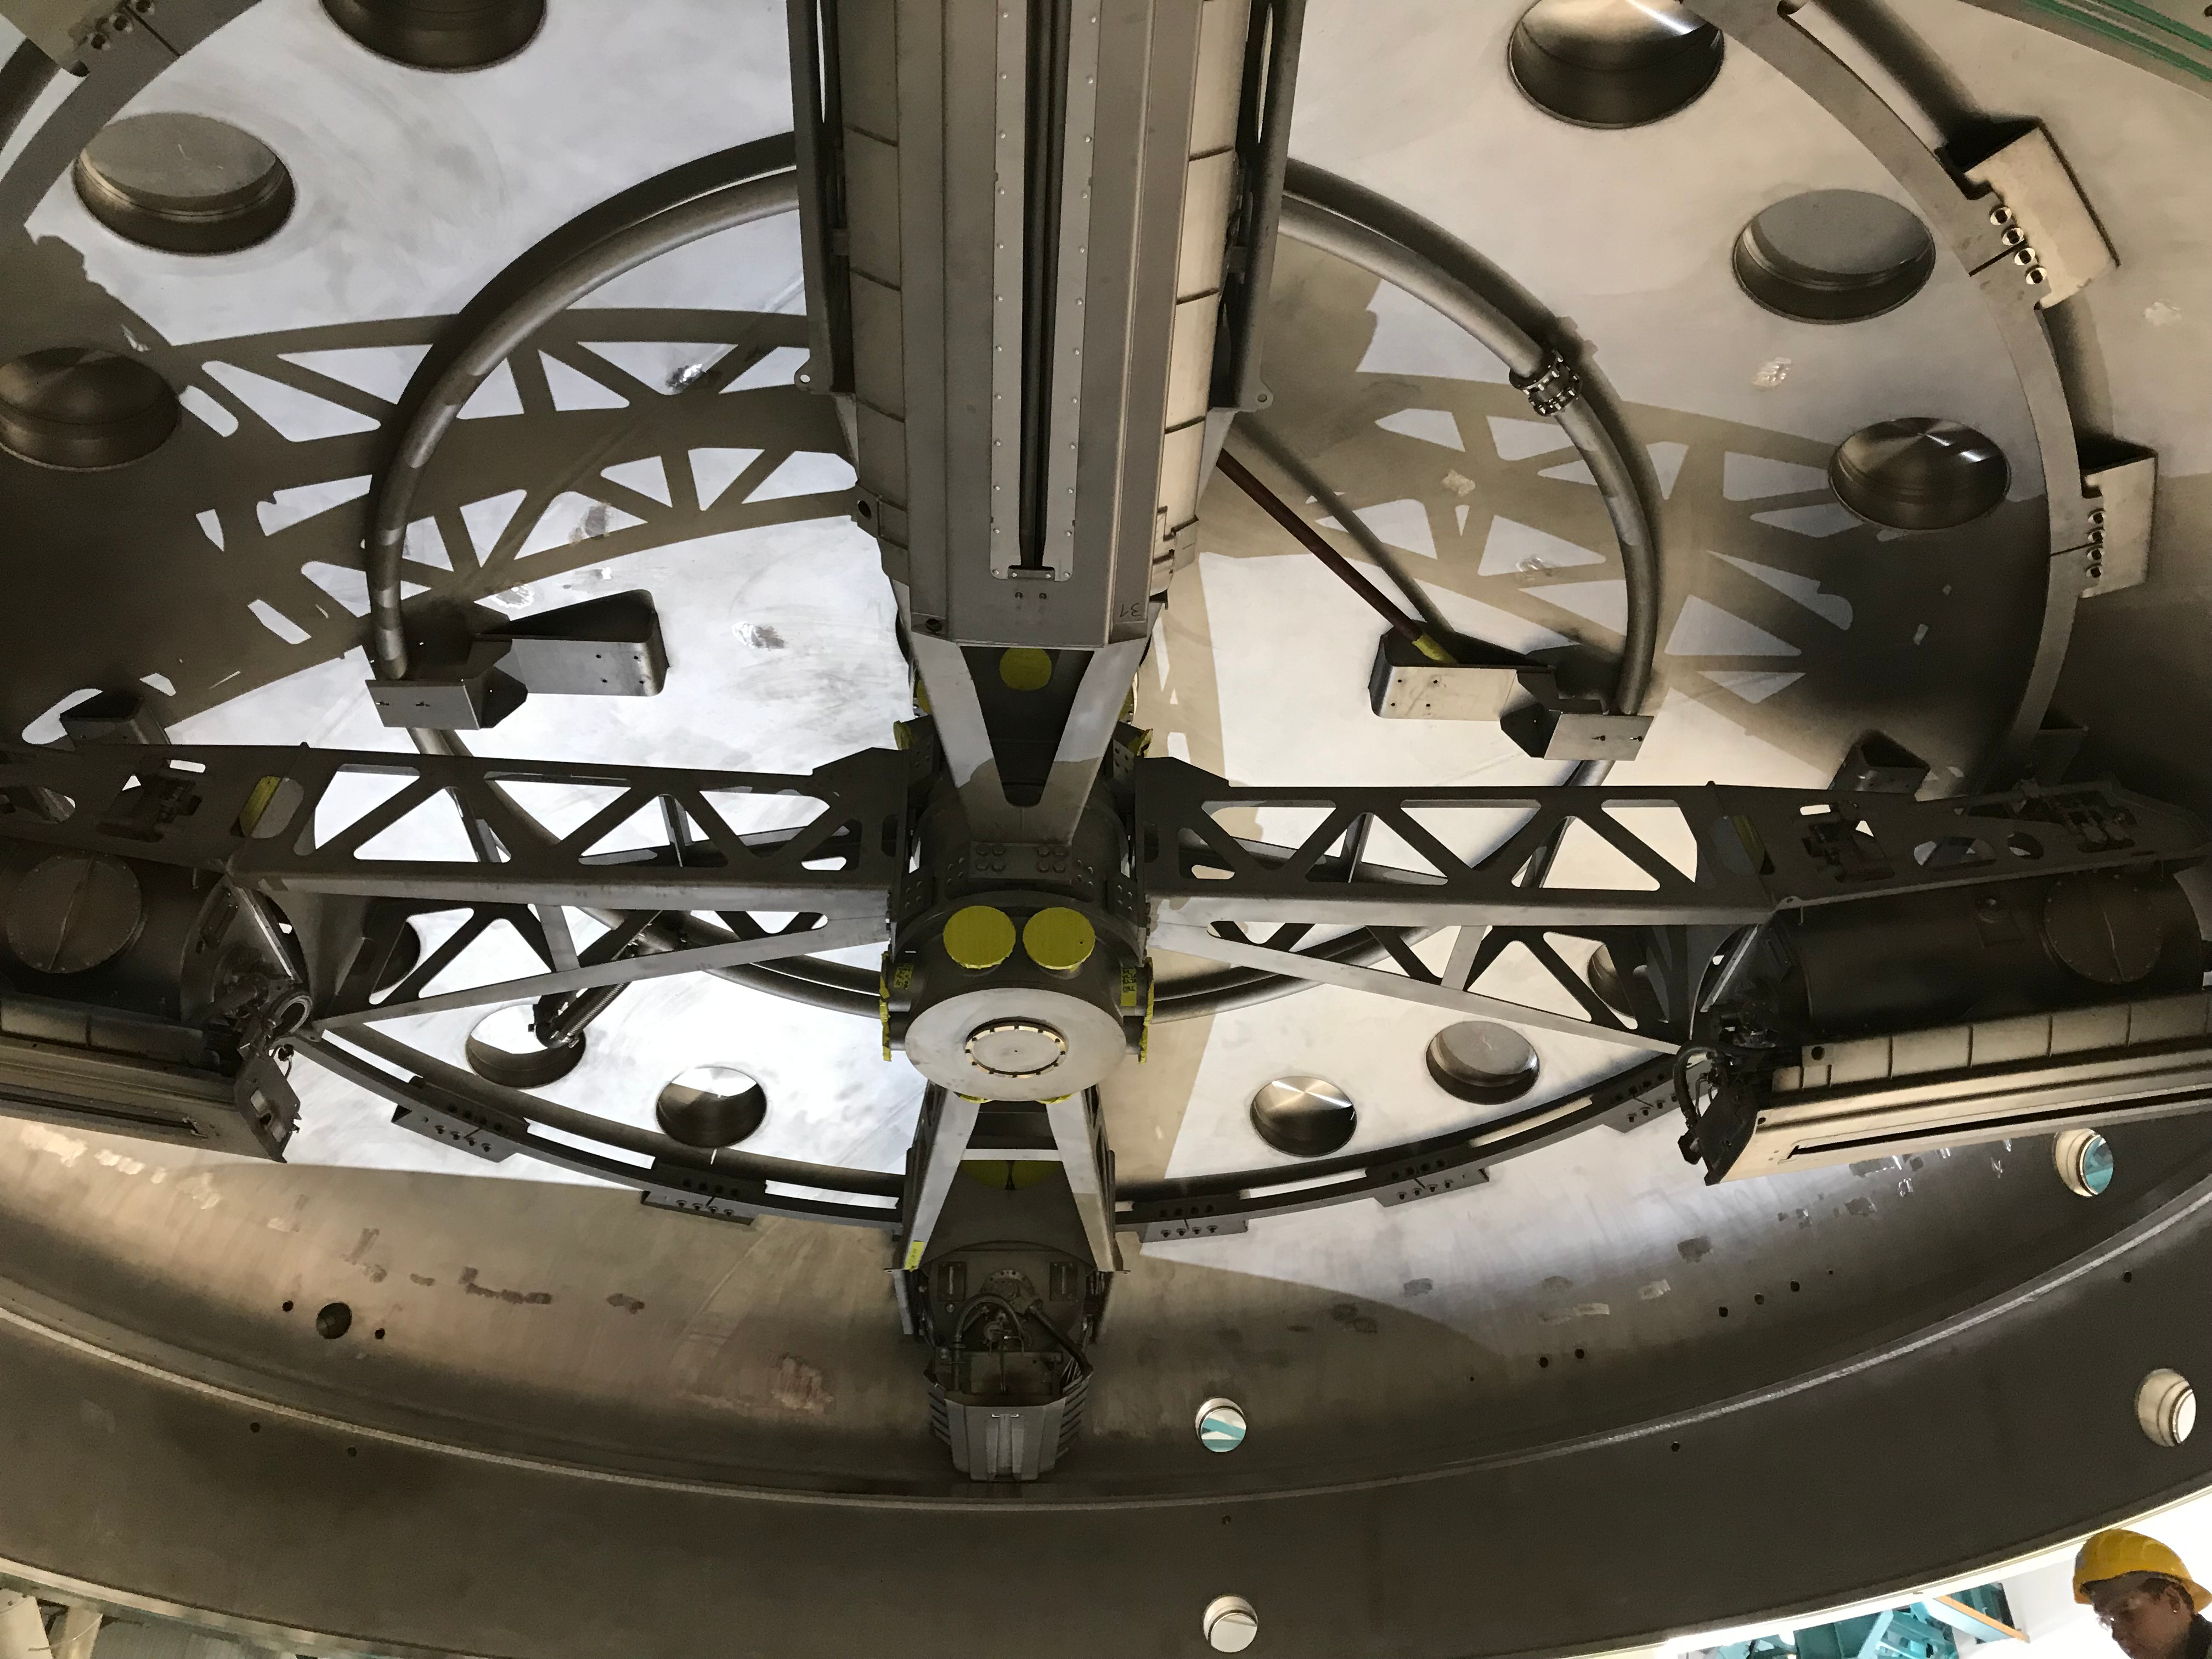

Coating Plant Assembly on Summit

A crew from Von Ardenne, the LSST Coating Chamber vendor, is currently onsite at the LSST summit facility building, performing work on the Coating Chamber, which arrived at the summit in November 2018. According to Tomislav Vucina, LSST Coatings Engineer, "The LSST Coating Chamber will be the largest, most modern, and most powerful mirror coating mechanism used by any telescope in the world." The Coating Chamber, which was constructed in Germany, is now beginning a six-month program of “assembly, integration, and commissioning,” which refers to installation of all components of the Coating Plant, and the testing necessary to ensure that everything works the way it’s supposed to. After final acceptance, and after both LSST mirrors arrive, the Coating Plant will be used to coat the Primary/Tertiary Mirror (M1M3) with aluminum, and the Secondary Mirror (M2) with silver.

Credit: Rubin Observatory/NSF/AURA